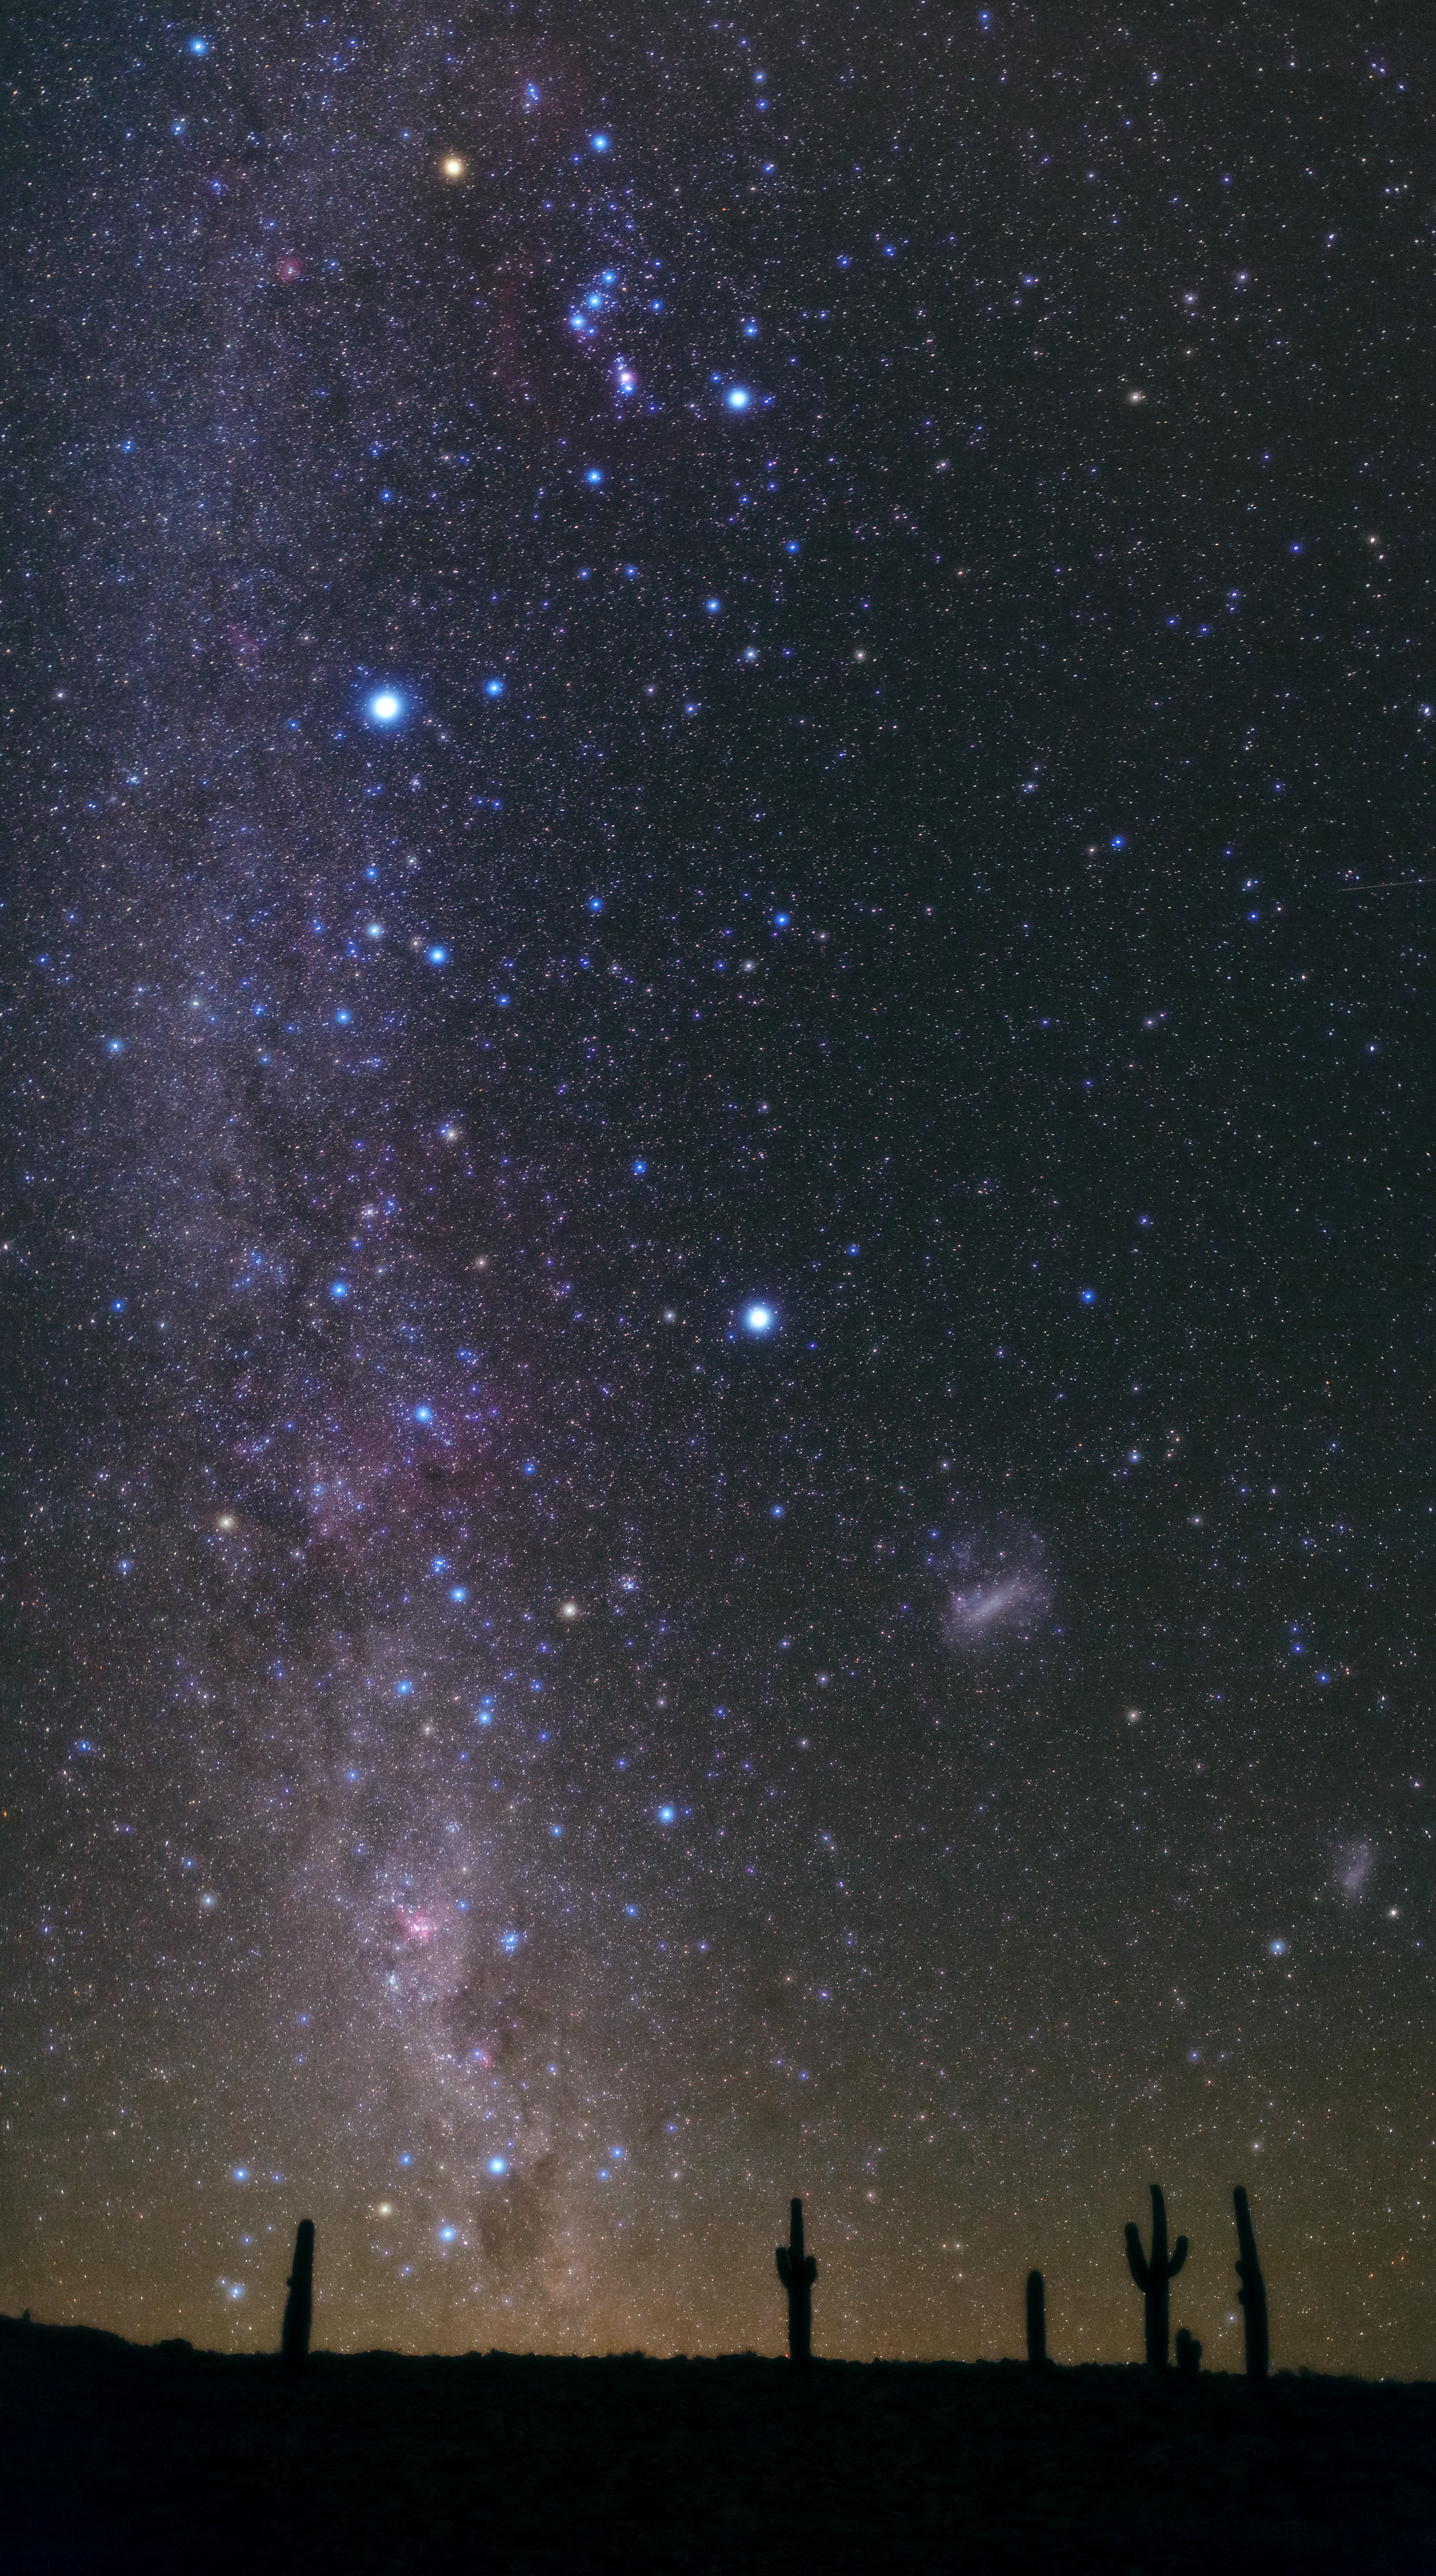

Atacama night

This image taken by Babak Tafreshi shows the night sky seen from the Atacama Desert. This photograph was taken from the site of the ALMA cultural heritage museum.

Credit: ESO/B. Tafreshi (twanight.org)